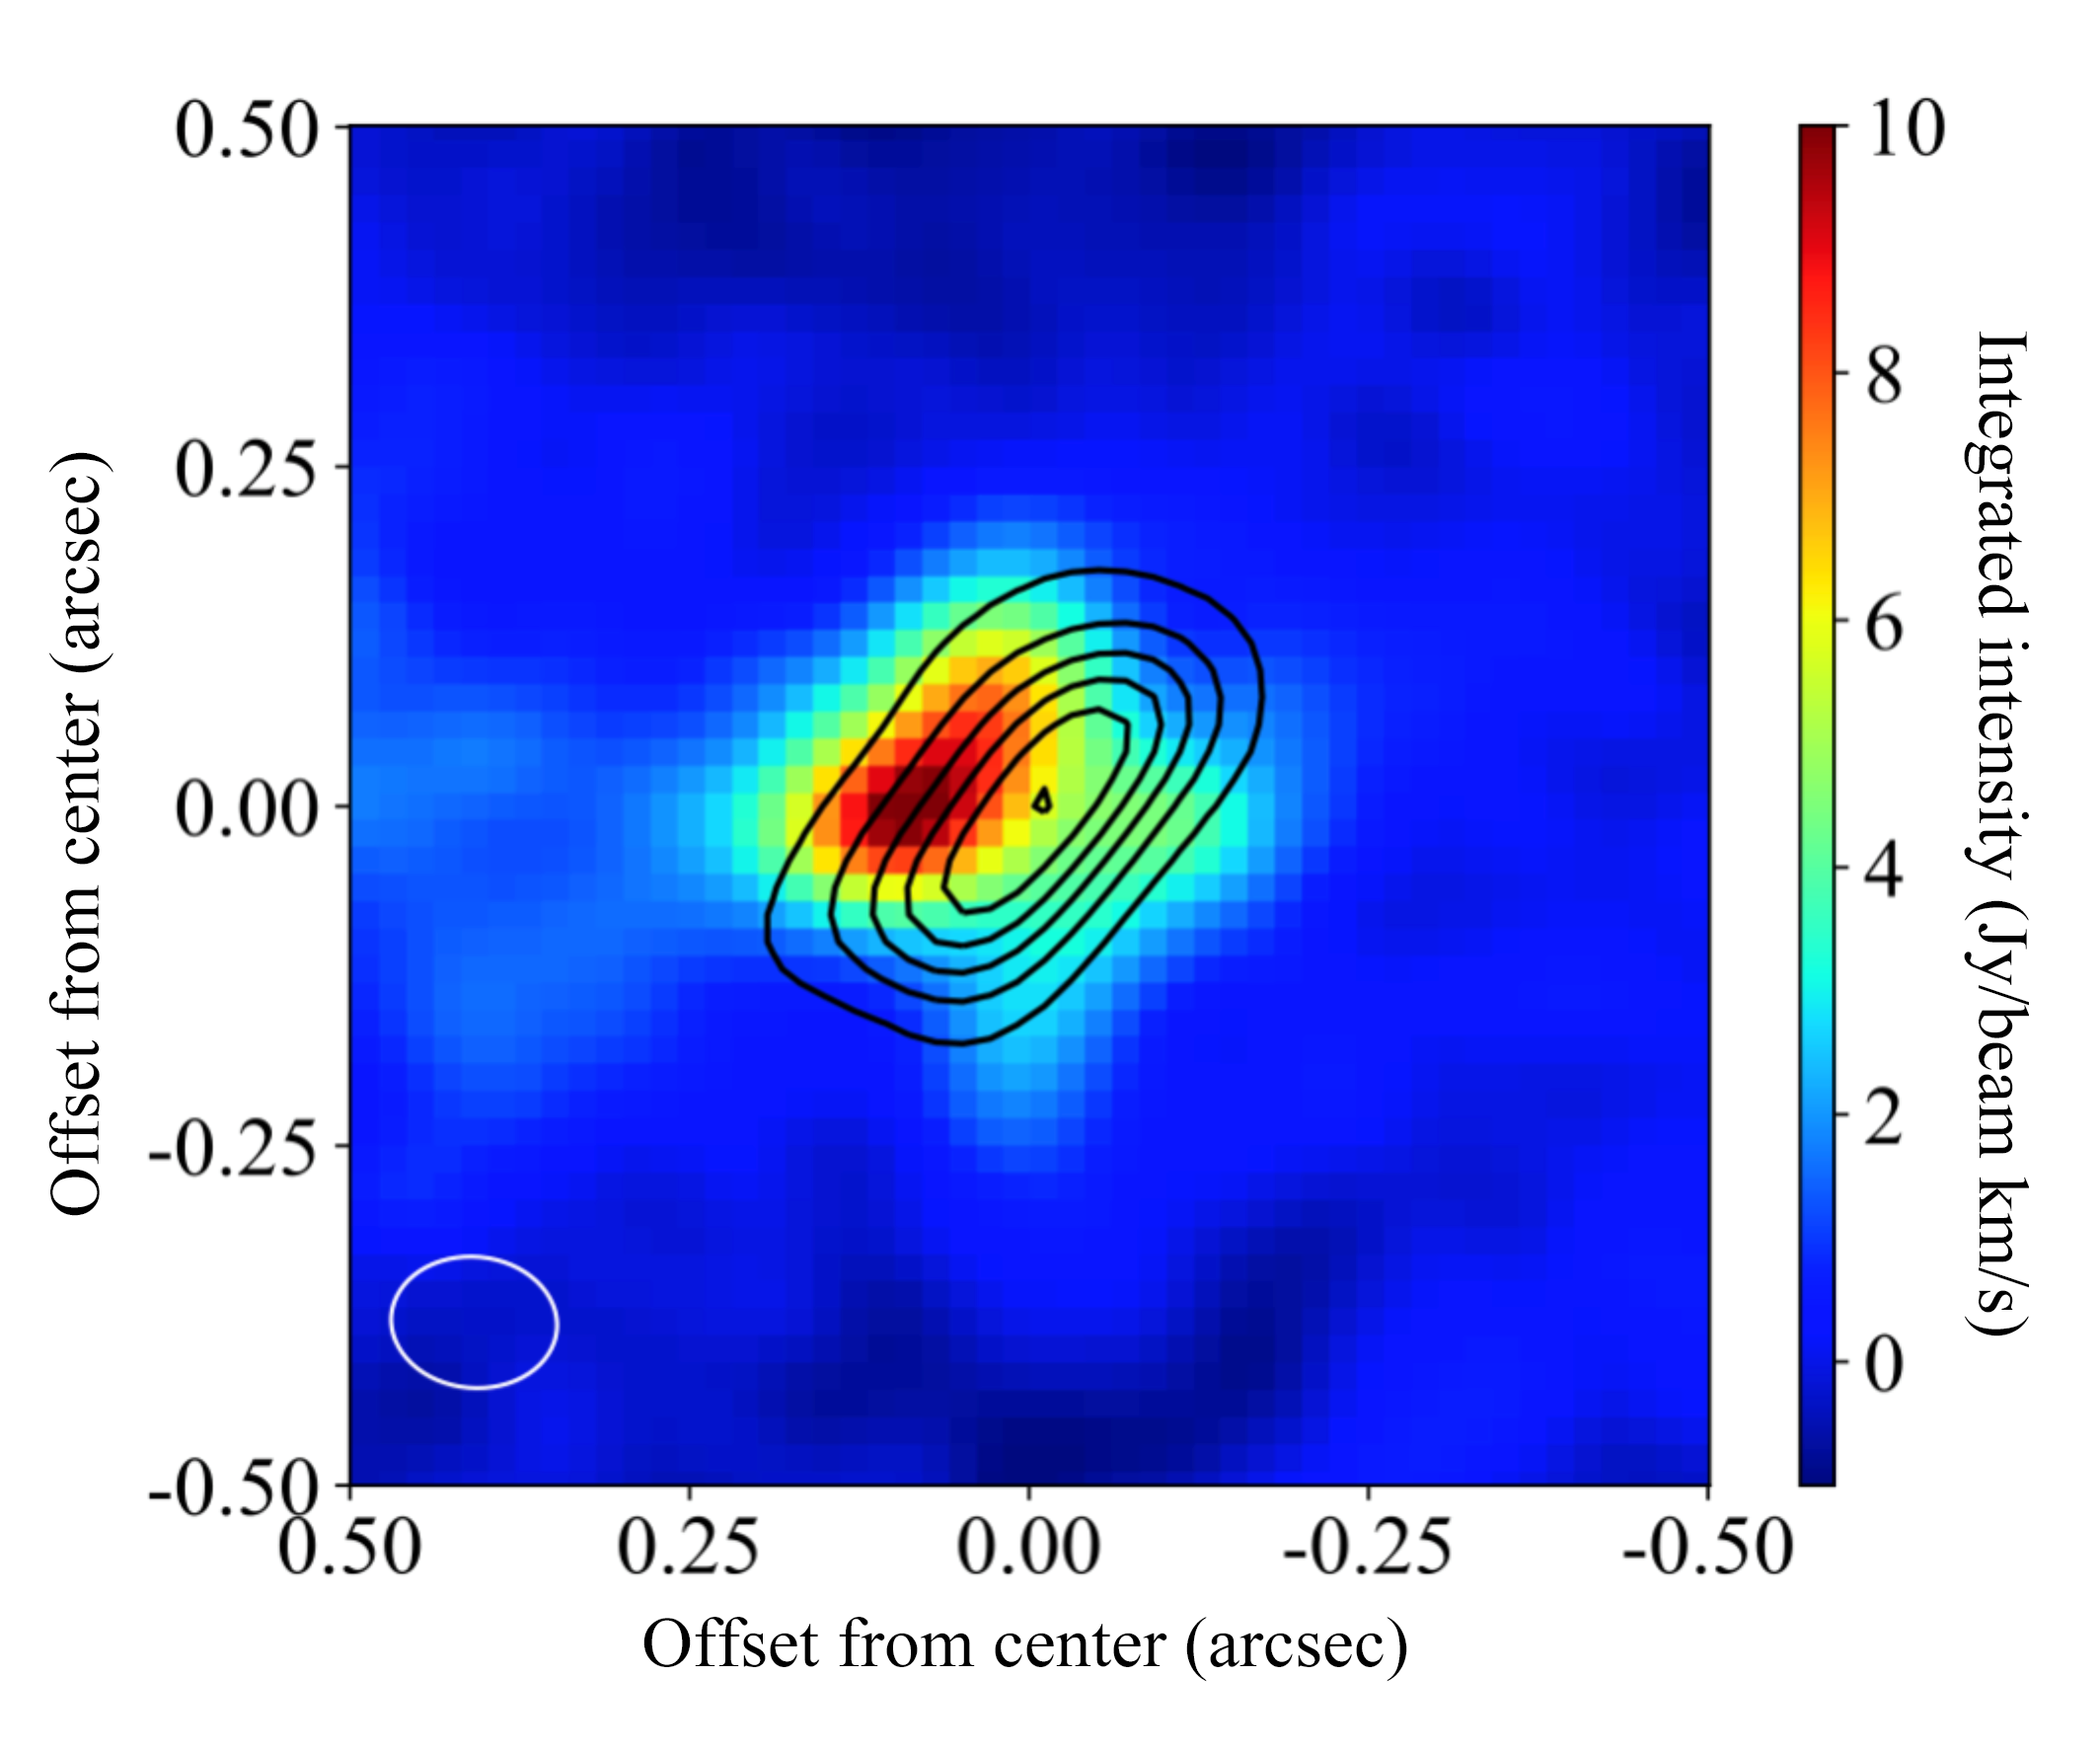

ALMA Discovers Aluminum around a Young Star

ALMA image of the distributions of AlO molecules (color) and warm dust particles (contours). The molecular outflow (not shown in this image) extends from the center to the top-left and bottom-right.

Credit: ALMA (ESO/NAOJ/NRAO), Tachibana et al